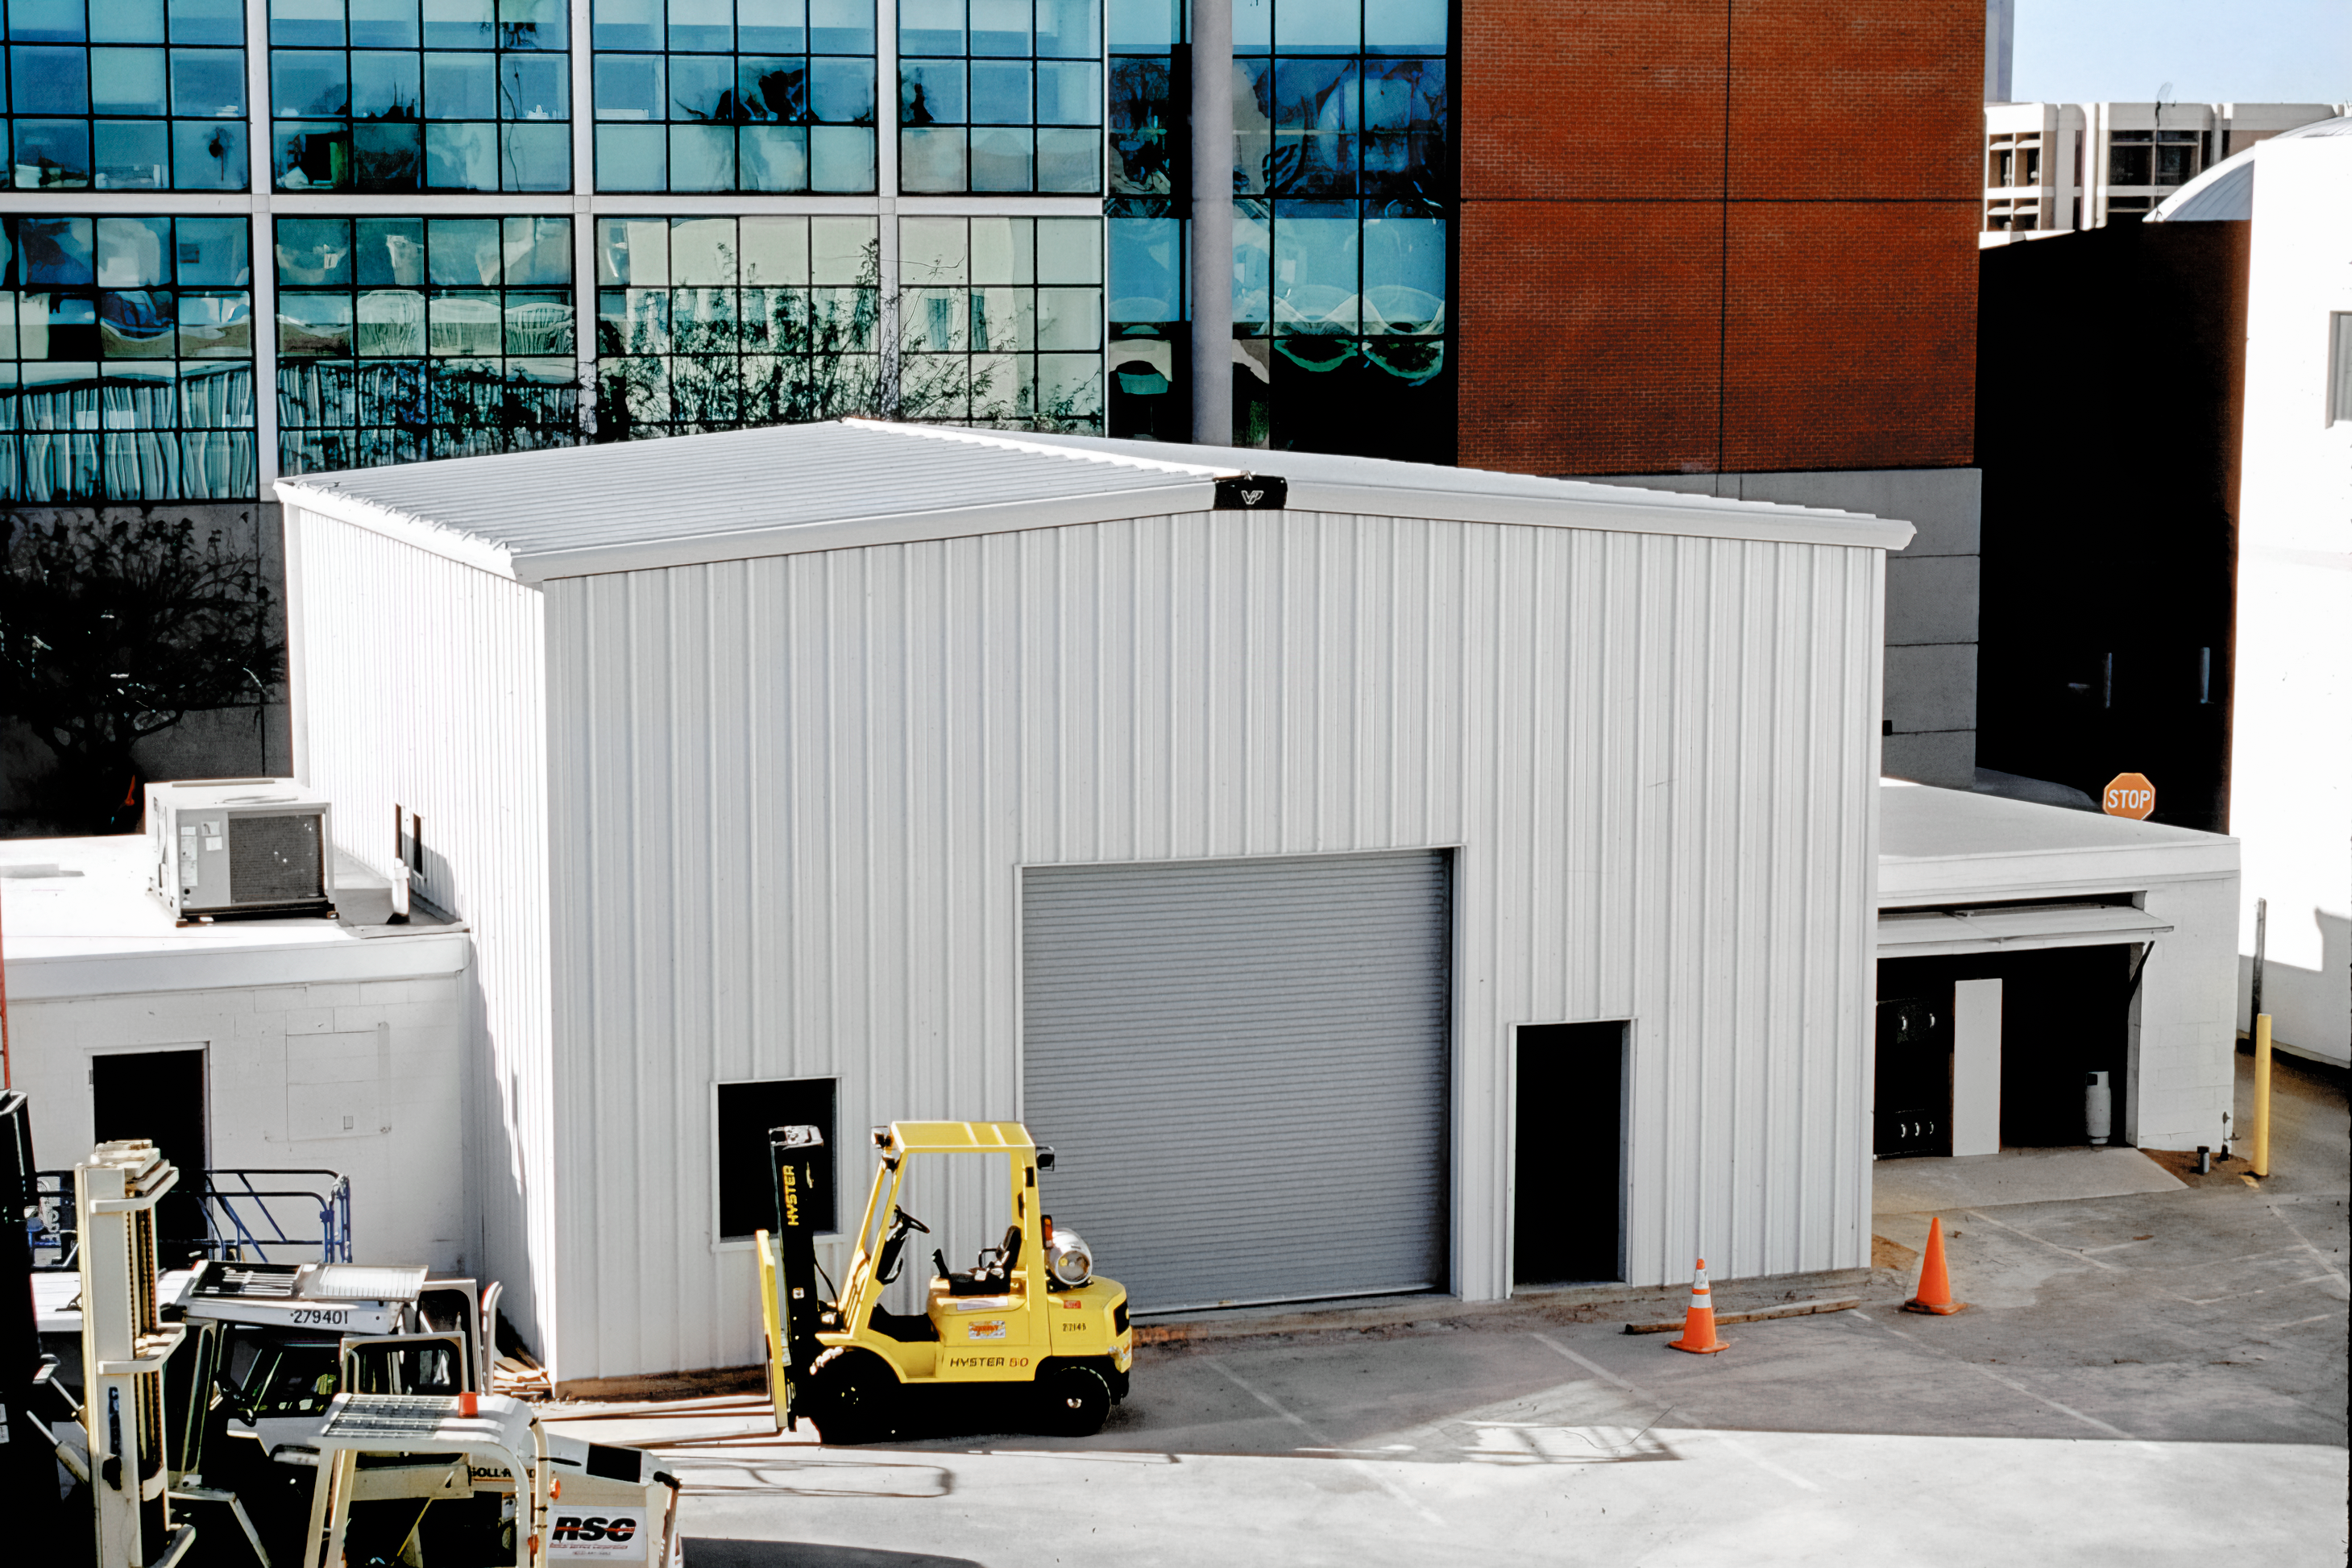

Constructing the Tucson Flex Rig Building

The Flex Rig Building during construction at the Tucson Headquarters of NOIRLab, then known as the National Optical Astronomy Observatory (NOAO). This image was taken in June 2002.

Credit: NOIRLab